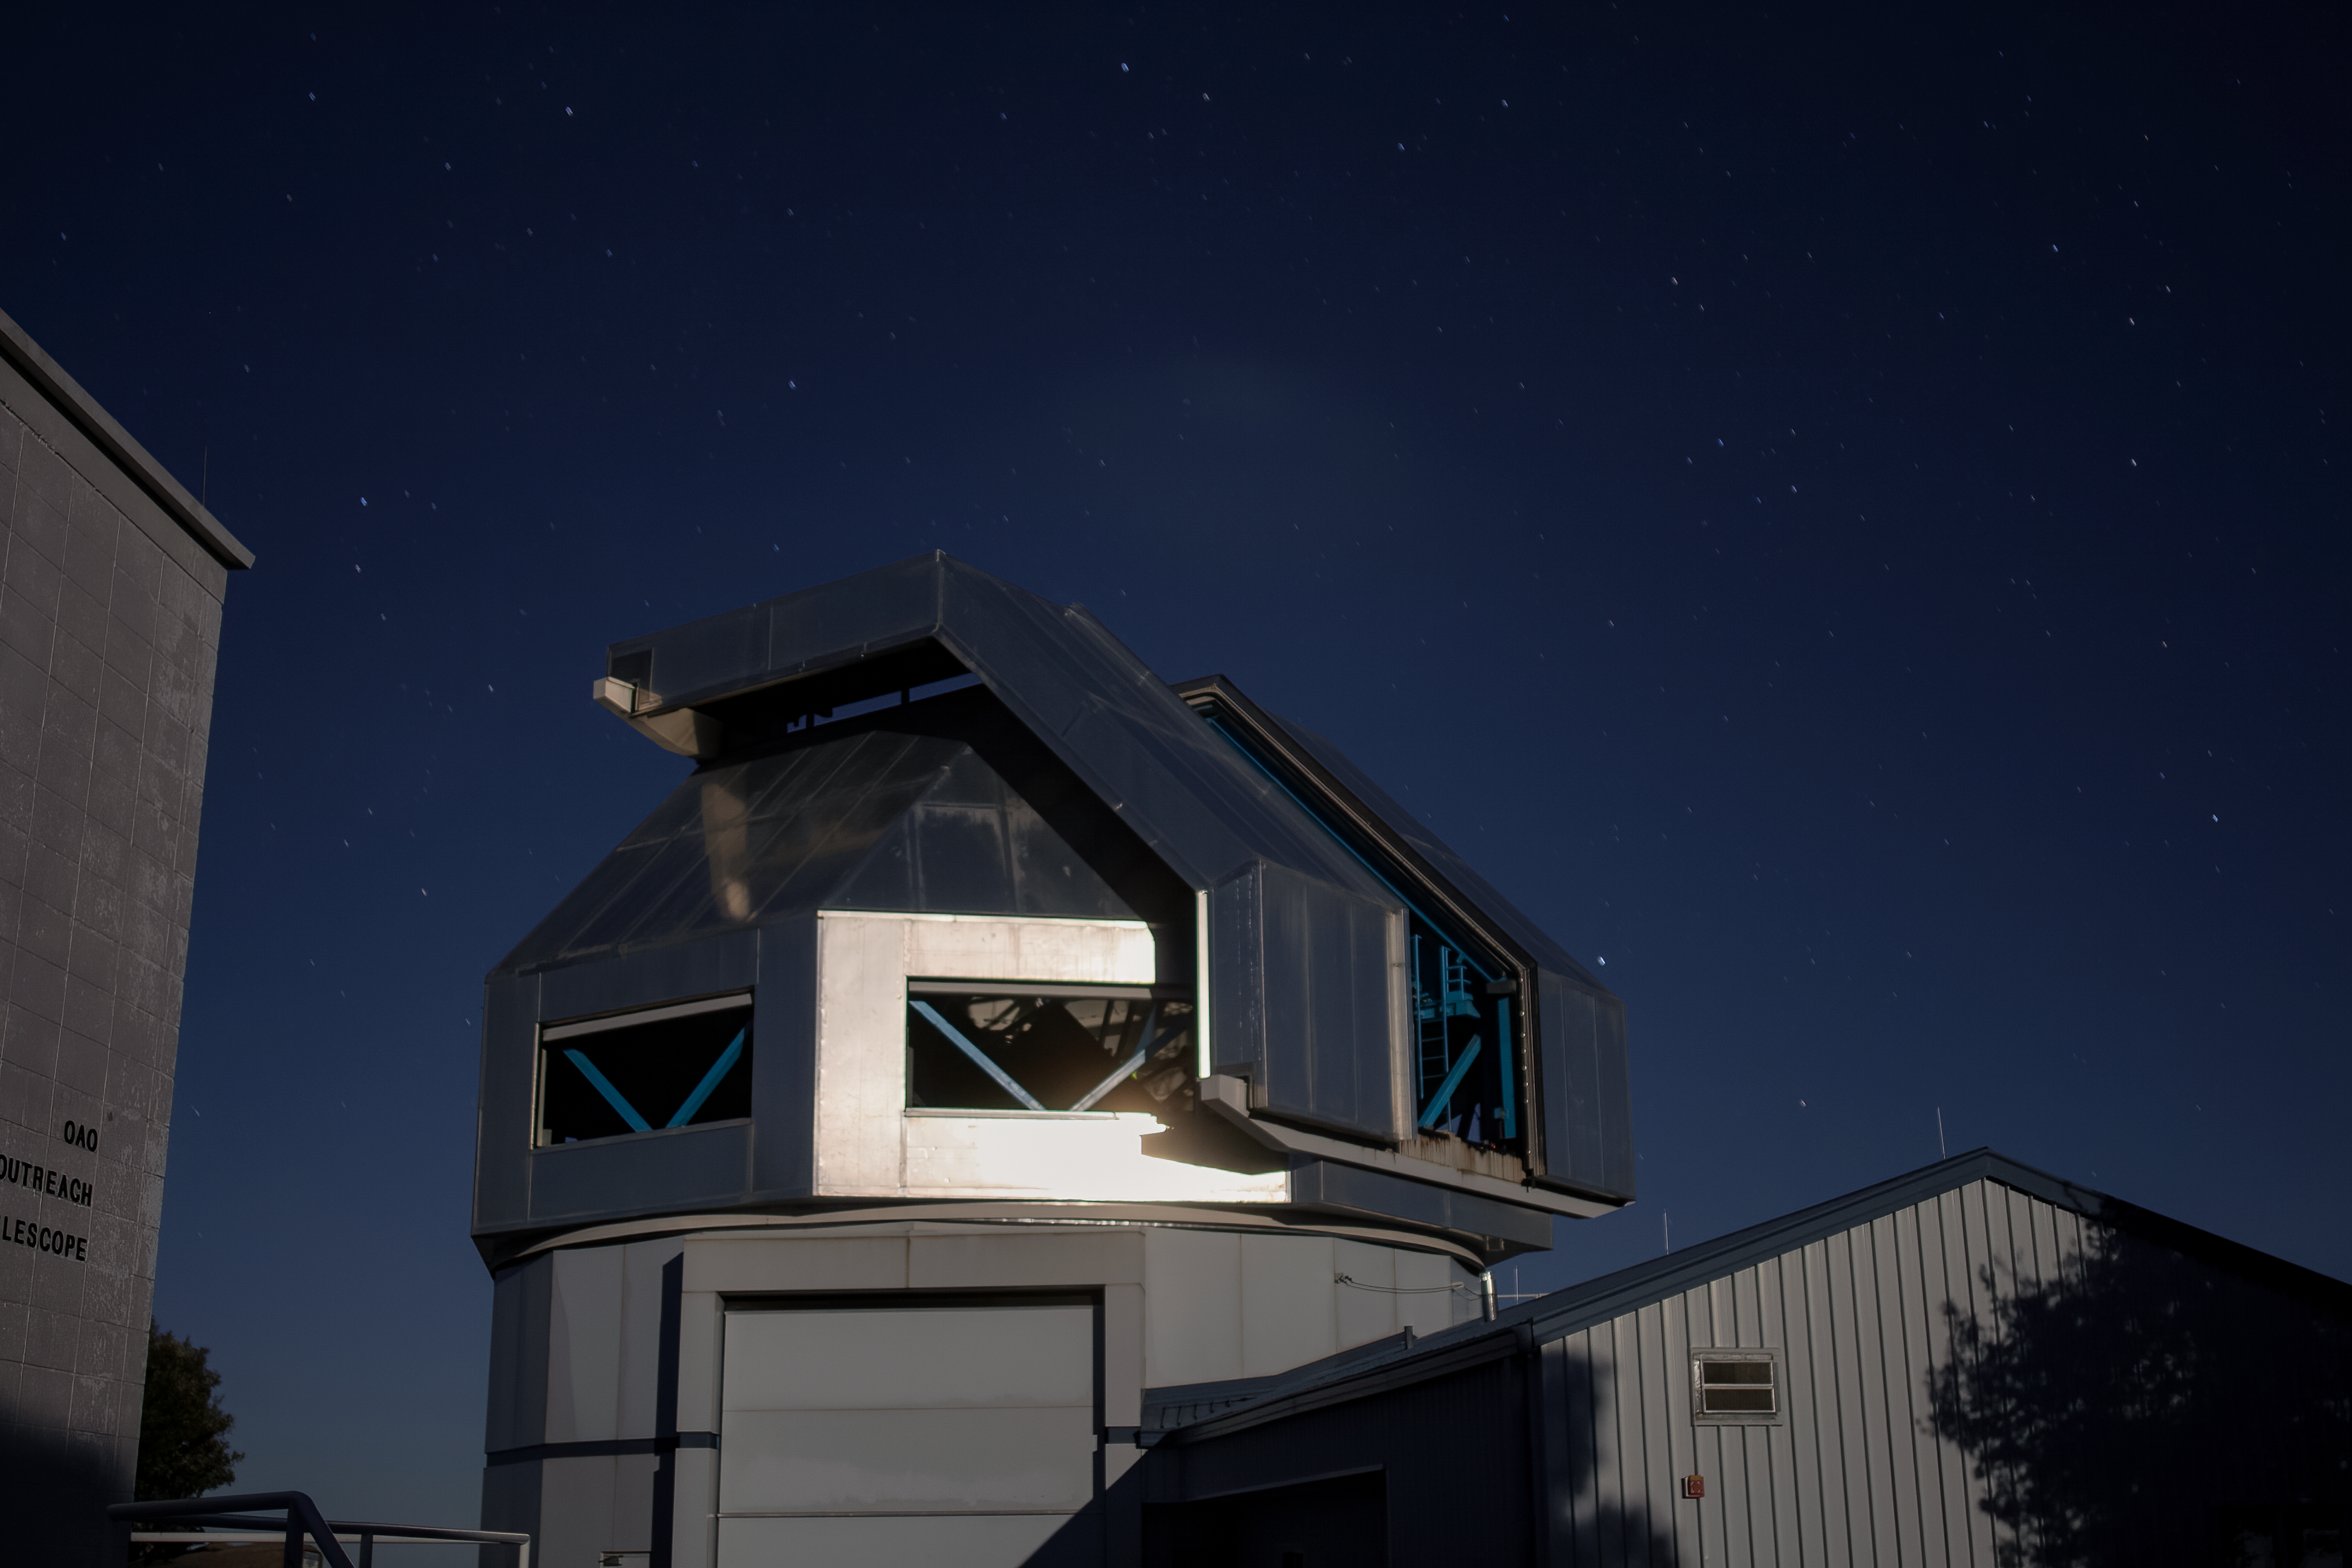

The WIYN 3.5-meter Telescope

The WIYN 3.5-meter Telescope at KPNO at night.

Credit: KPNO/NOIRLab/NSF/AURA/P. Marenfeld